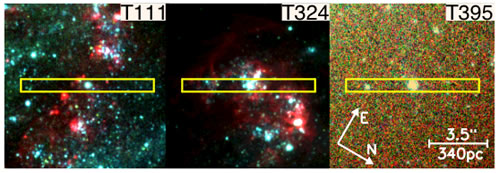

HST-ACS color images of clusters T111, T324 and T395

HST-ACS color images of each of the observed clusters T111, T324 and T395. Each image is 200 pixels, or 970 parsecs on a side, and the GMOS slit location is indicated. F435W, F550M, & F658N filters were used for blue, green and red in the color composite images respectively.

Credit: International Gemini Observatory/NOIRLab/NSF/AURA